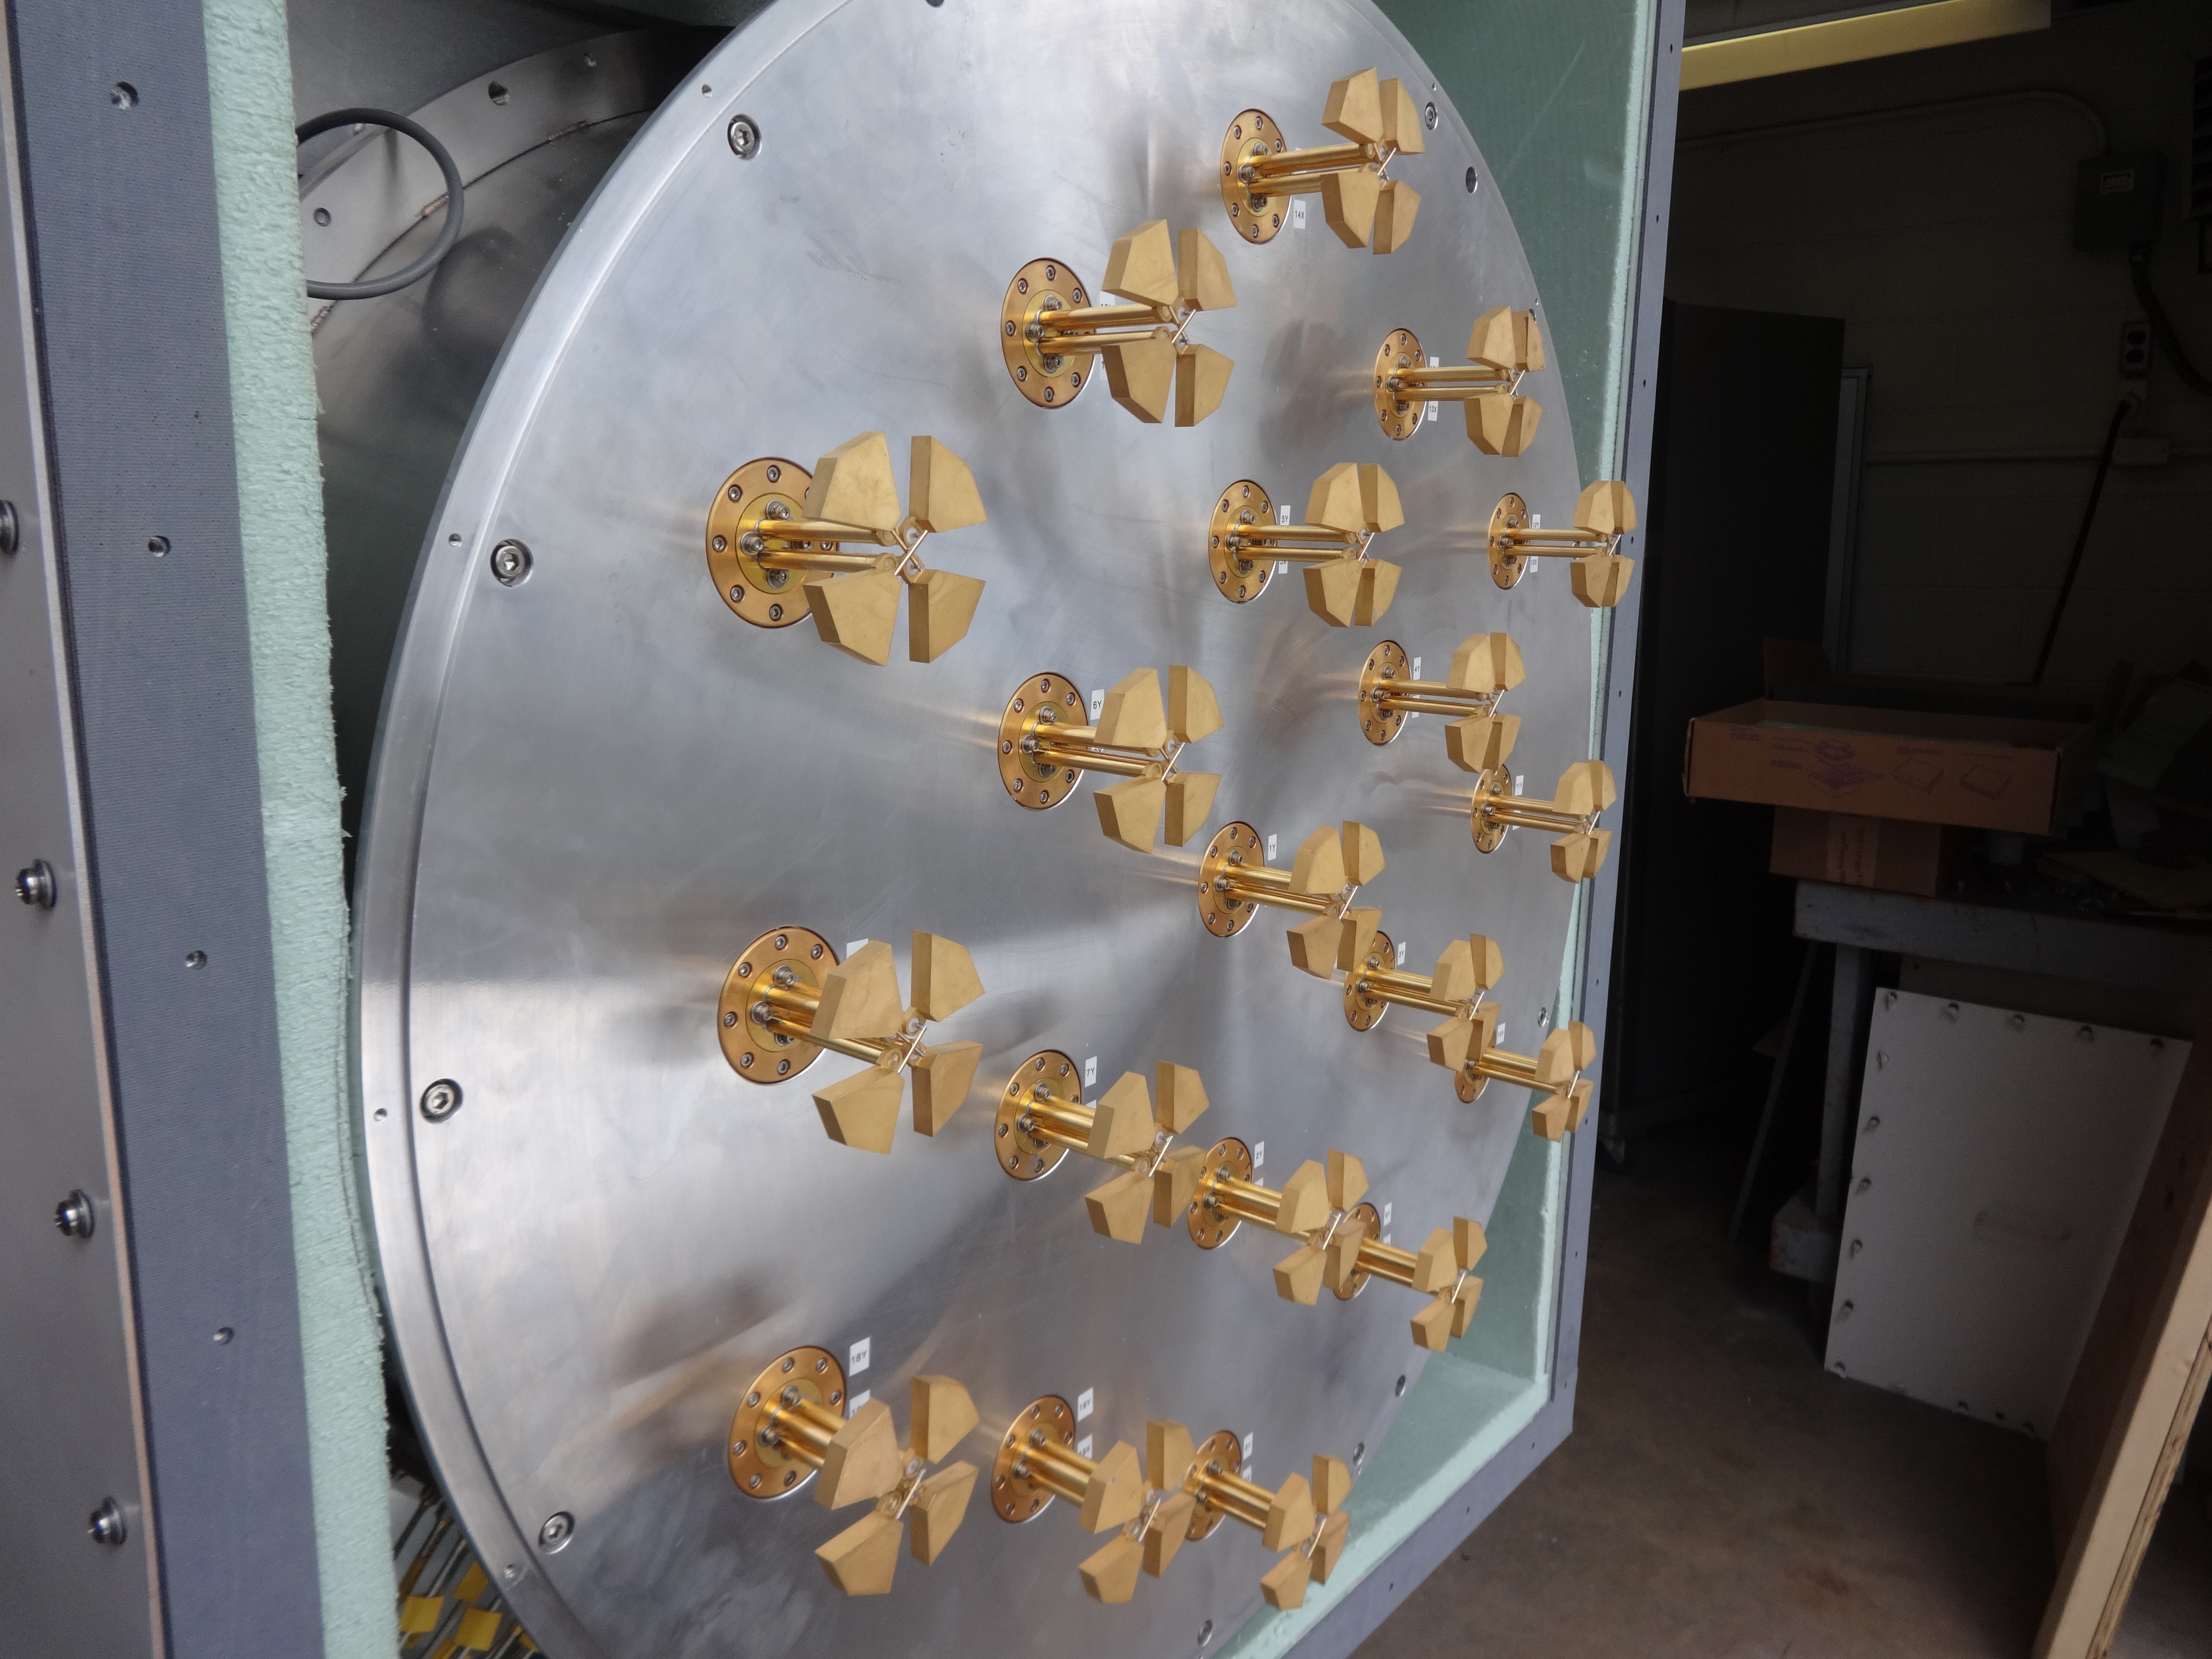

New Technology Offers to Broaden Vision for Radio Astronomy

To accelerate the pace of discovery and exploration of the cosmos, a multi-institution team of astronomers and engineers has developed a new and improved version of an unconventional radio-astronomy imaging system known as a Phased Array Feed (PAF). This remarkable instrument can survey vast swaths of the sky and generate multiple views of astronomical objects with unparalleled efficiency. This image shows the 19-element phased array feed developed by the NRAO CDL.

Credit: NRAO/AUI/NSF